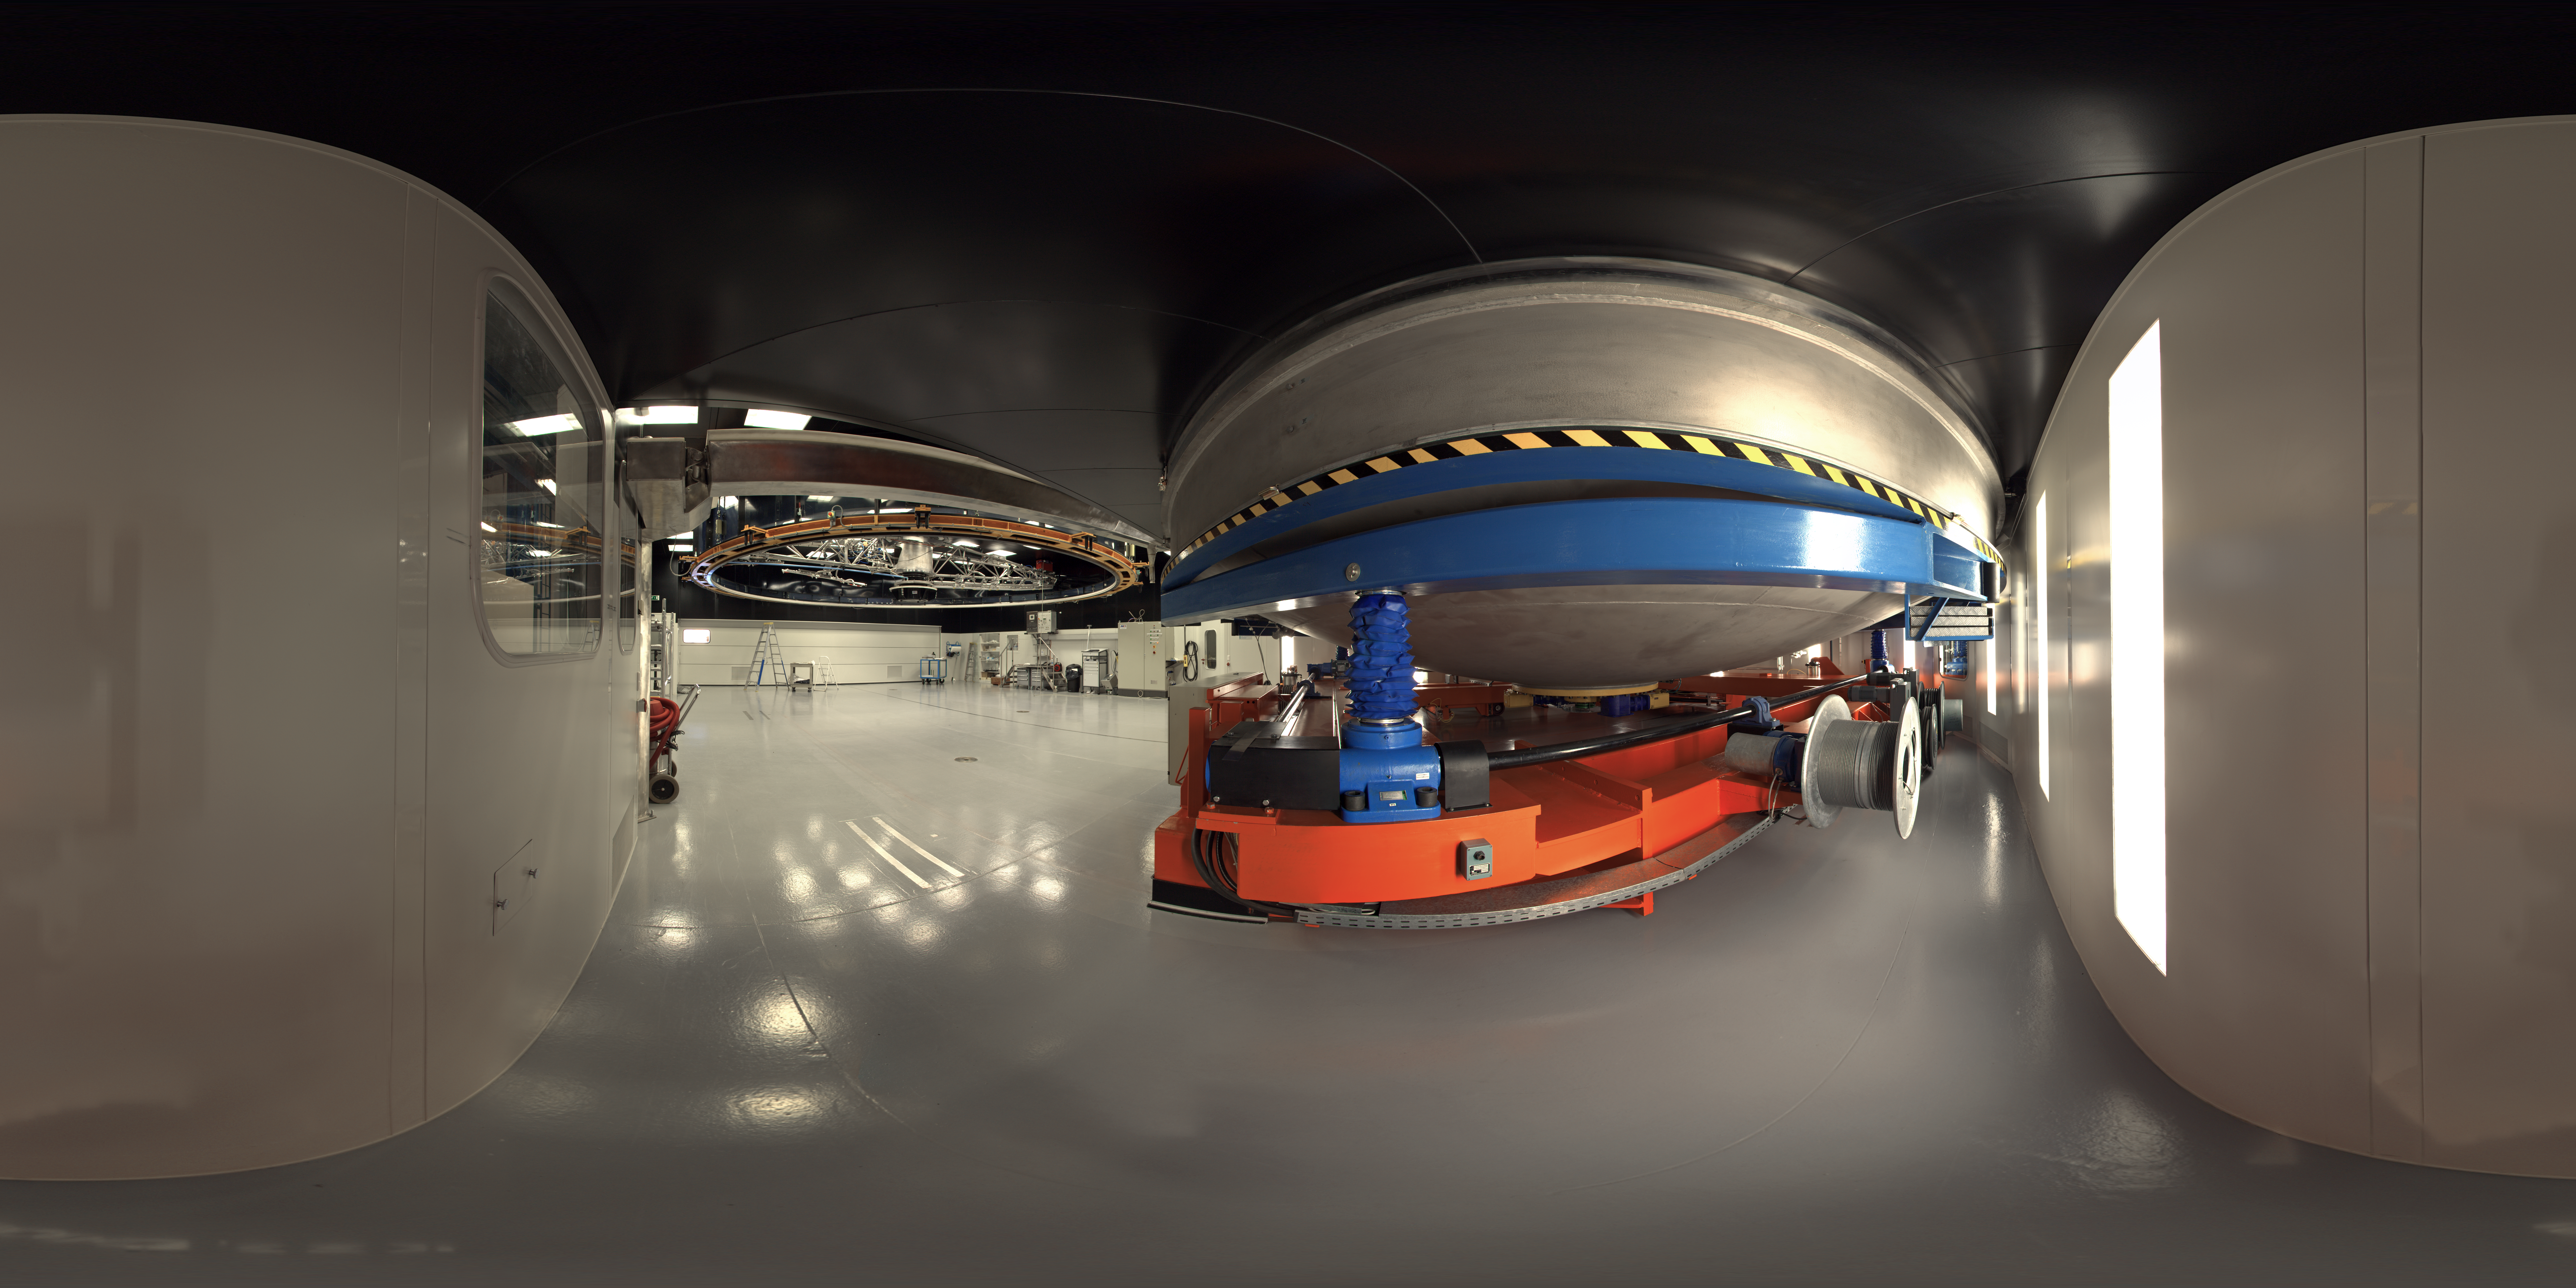

Panorama inside the MMB

A 360 degree panorama inside the Mirror Maintenance Building (MMB) at Paranal: a large and complex structure that has been constructed next to the base camp, at the foot of the Paranal mountain. In order to hold the large VLT mirrors, this coating plant has a diameter of 9.4 metres. It is used to cover the large mirror surfaces with a thin layer of highly reflecting material (normally aluminium, maybe silver at a later stage), thus ensuring that nearly 100% of the photons from celestial objects may be recorded by the sensitive telescope instruments.

Due to the unavoidable deterioration of this reflective layer, for instance oxidation and abrasion by airborne particles, the mirrors must be re-coated at intervals of some years.

Credit: ESO